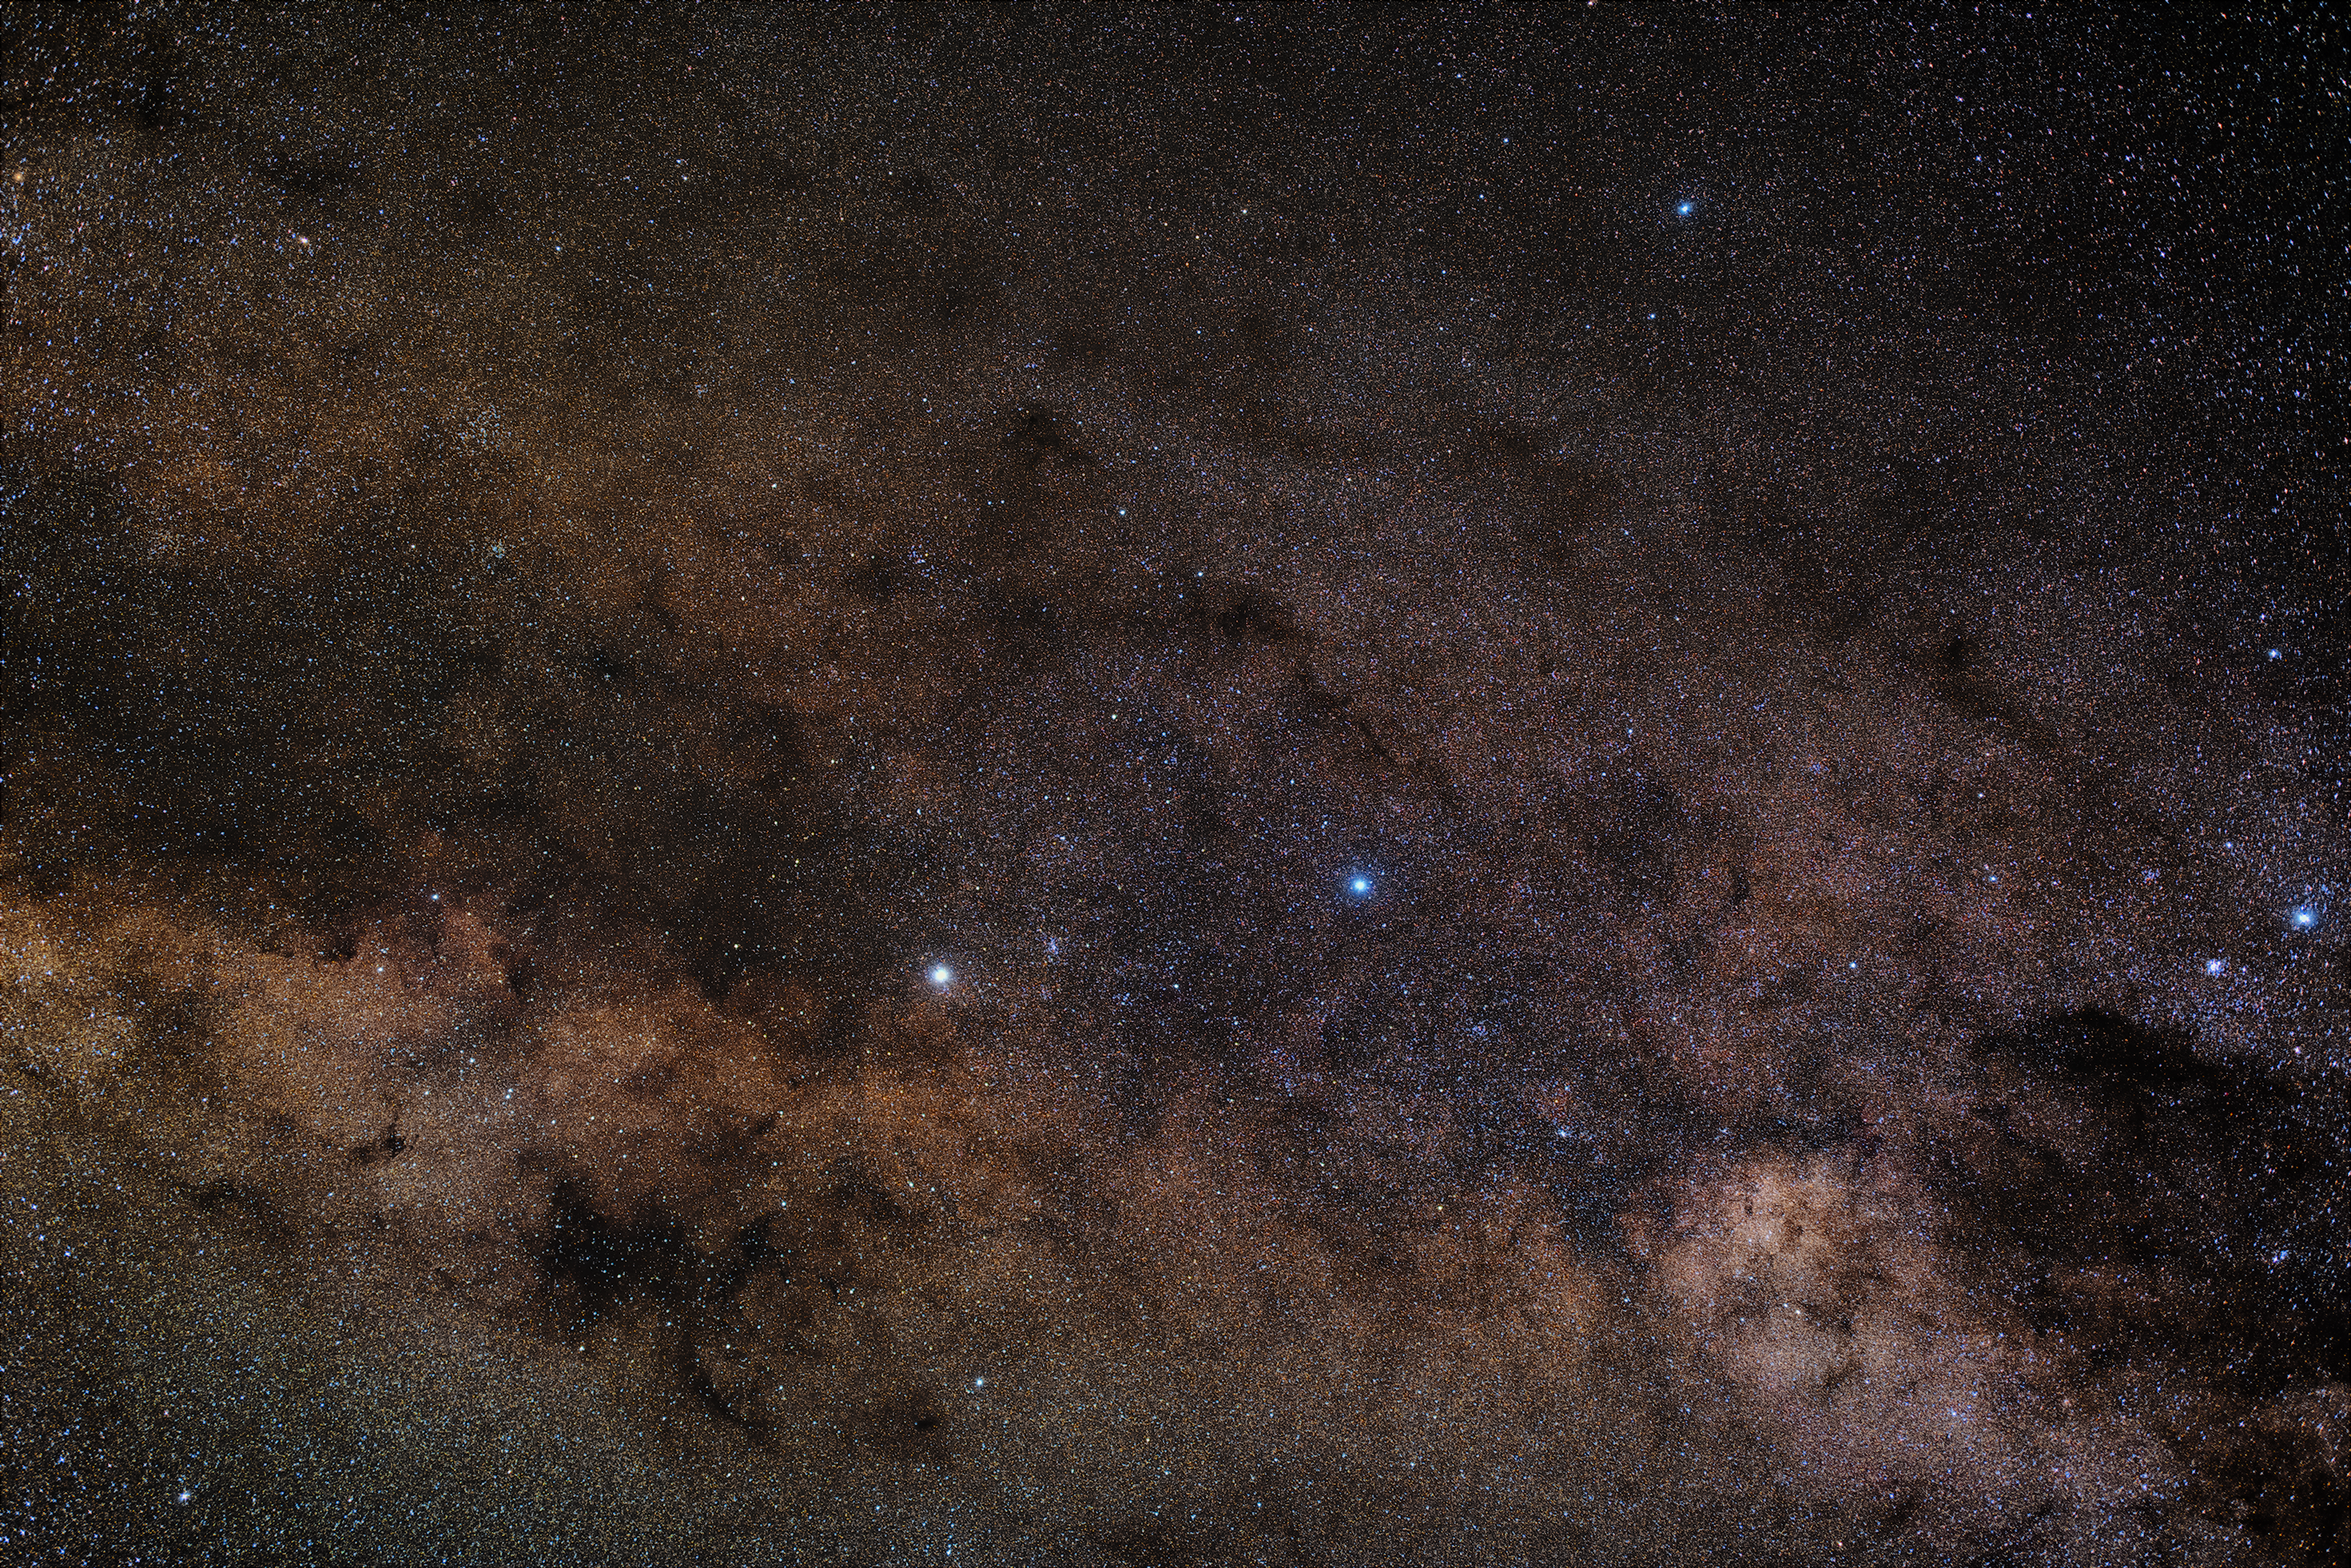

Alpha Centauri and Beta Centauri

At the centre of this image of the Centaurus constellation are Alpha Centauri and Beta Centauri, two triple star systems. The brightest stars of both systems orbit near to each other, making them appear as one star. Alpha Centauri is the nearest "star" to Earth except for the Sun. This photograph of the Centaurus constellation was taken at ESO's La Silla Observatory.

Credit: Zdeněk Bardon/ESO